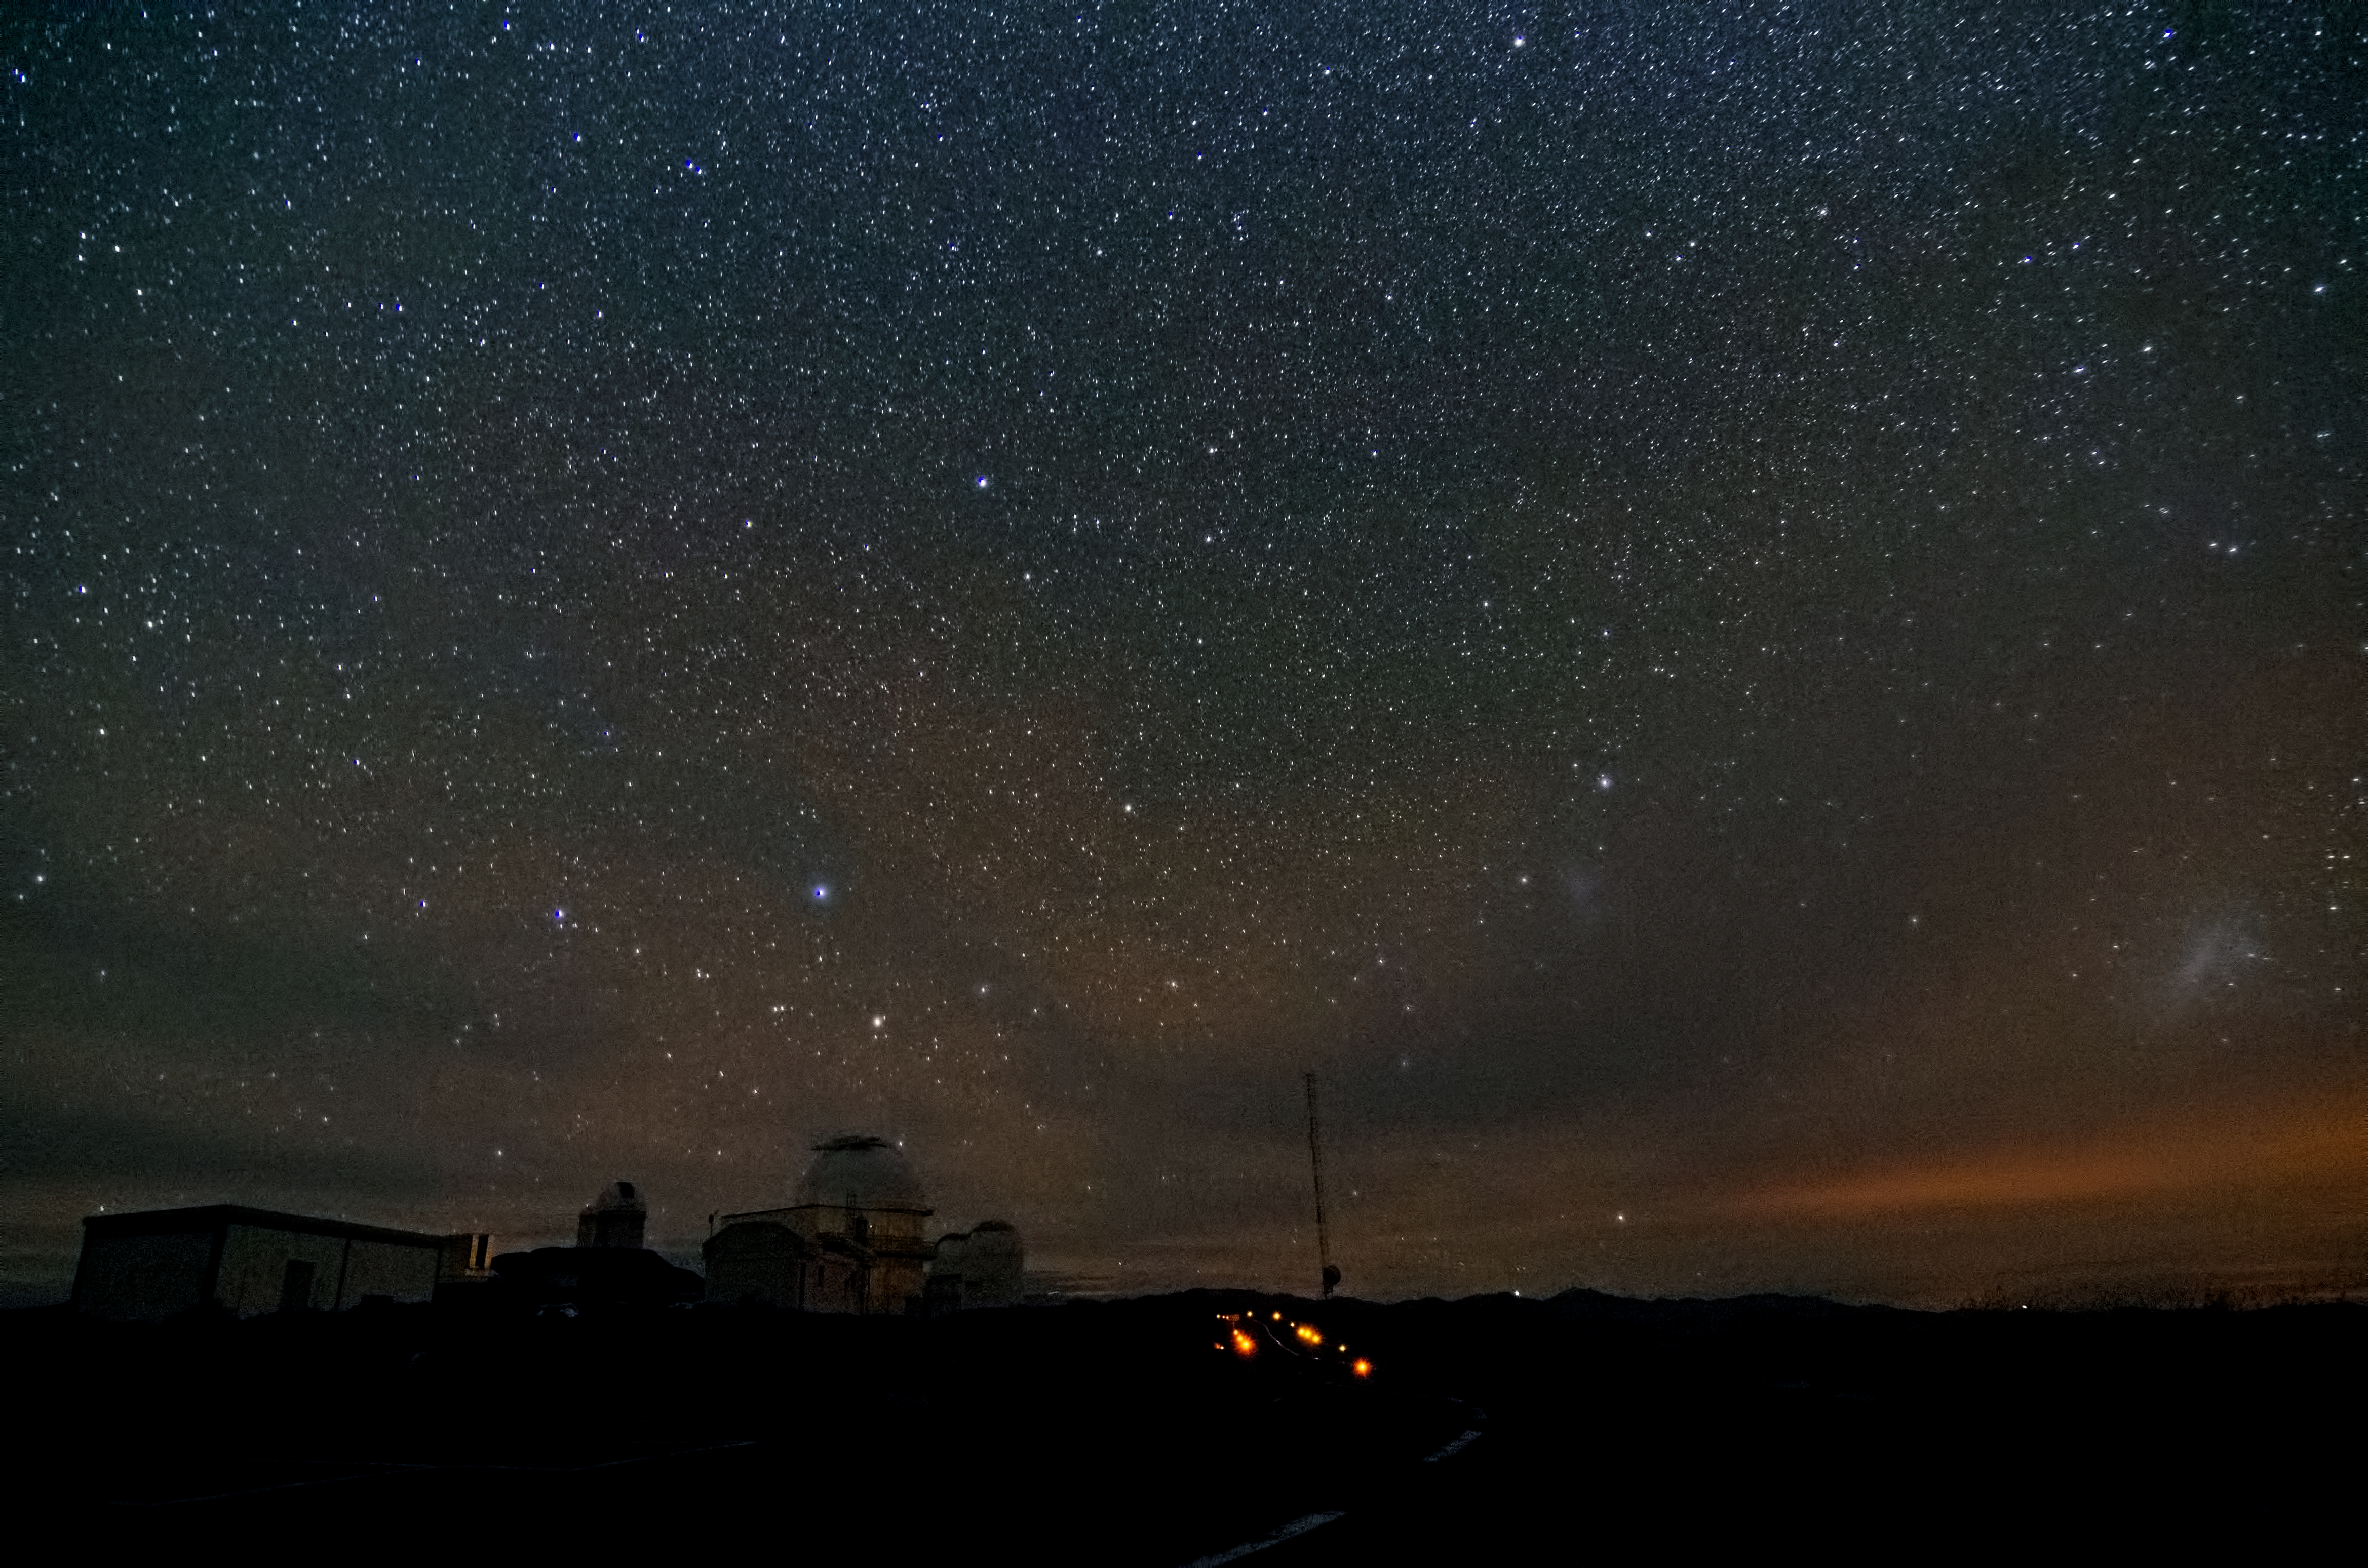

Night sky at La Silla

This view of ESO’s La Silla Observatory reveals the beauty of the night sky and shows several of the domed telescopes located at the site.

Credit: Dave Jones/ESO